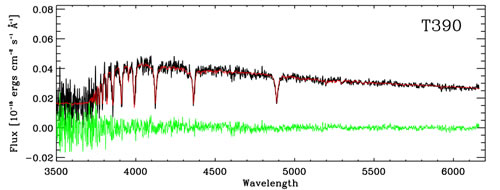

Example of GMOS spectra for one cluster in the sample (T390)

Example of GMOS spectra for one cluster in the sample (T390) used for this work. The observed spectrum has been corrected for the estimated interstellar extinction. The black line represents the observed spectra, red line the best-ﬁtting model template (age and metallicity) and green line the residual (observed cluster−best-ﬁtting template). The calculated age and metallicity T390 are ~200 Myr and 1.1 Zsun (essentially solar).

Credit: International Gemini Observatory/NOIRLab/NSF/AURA